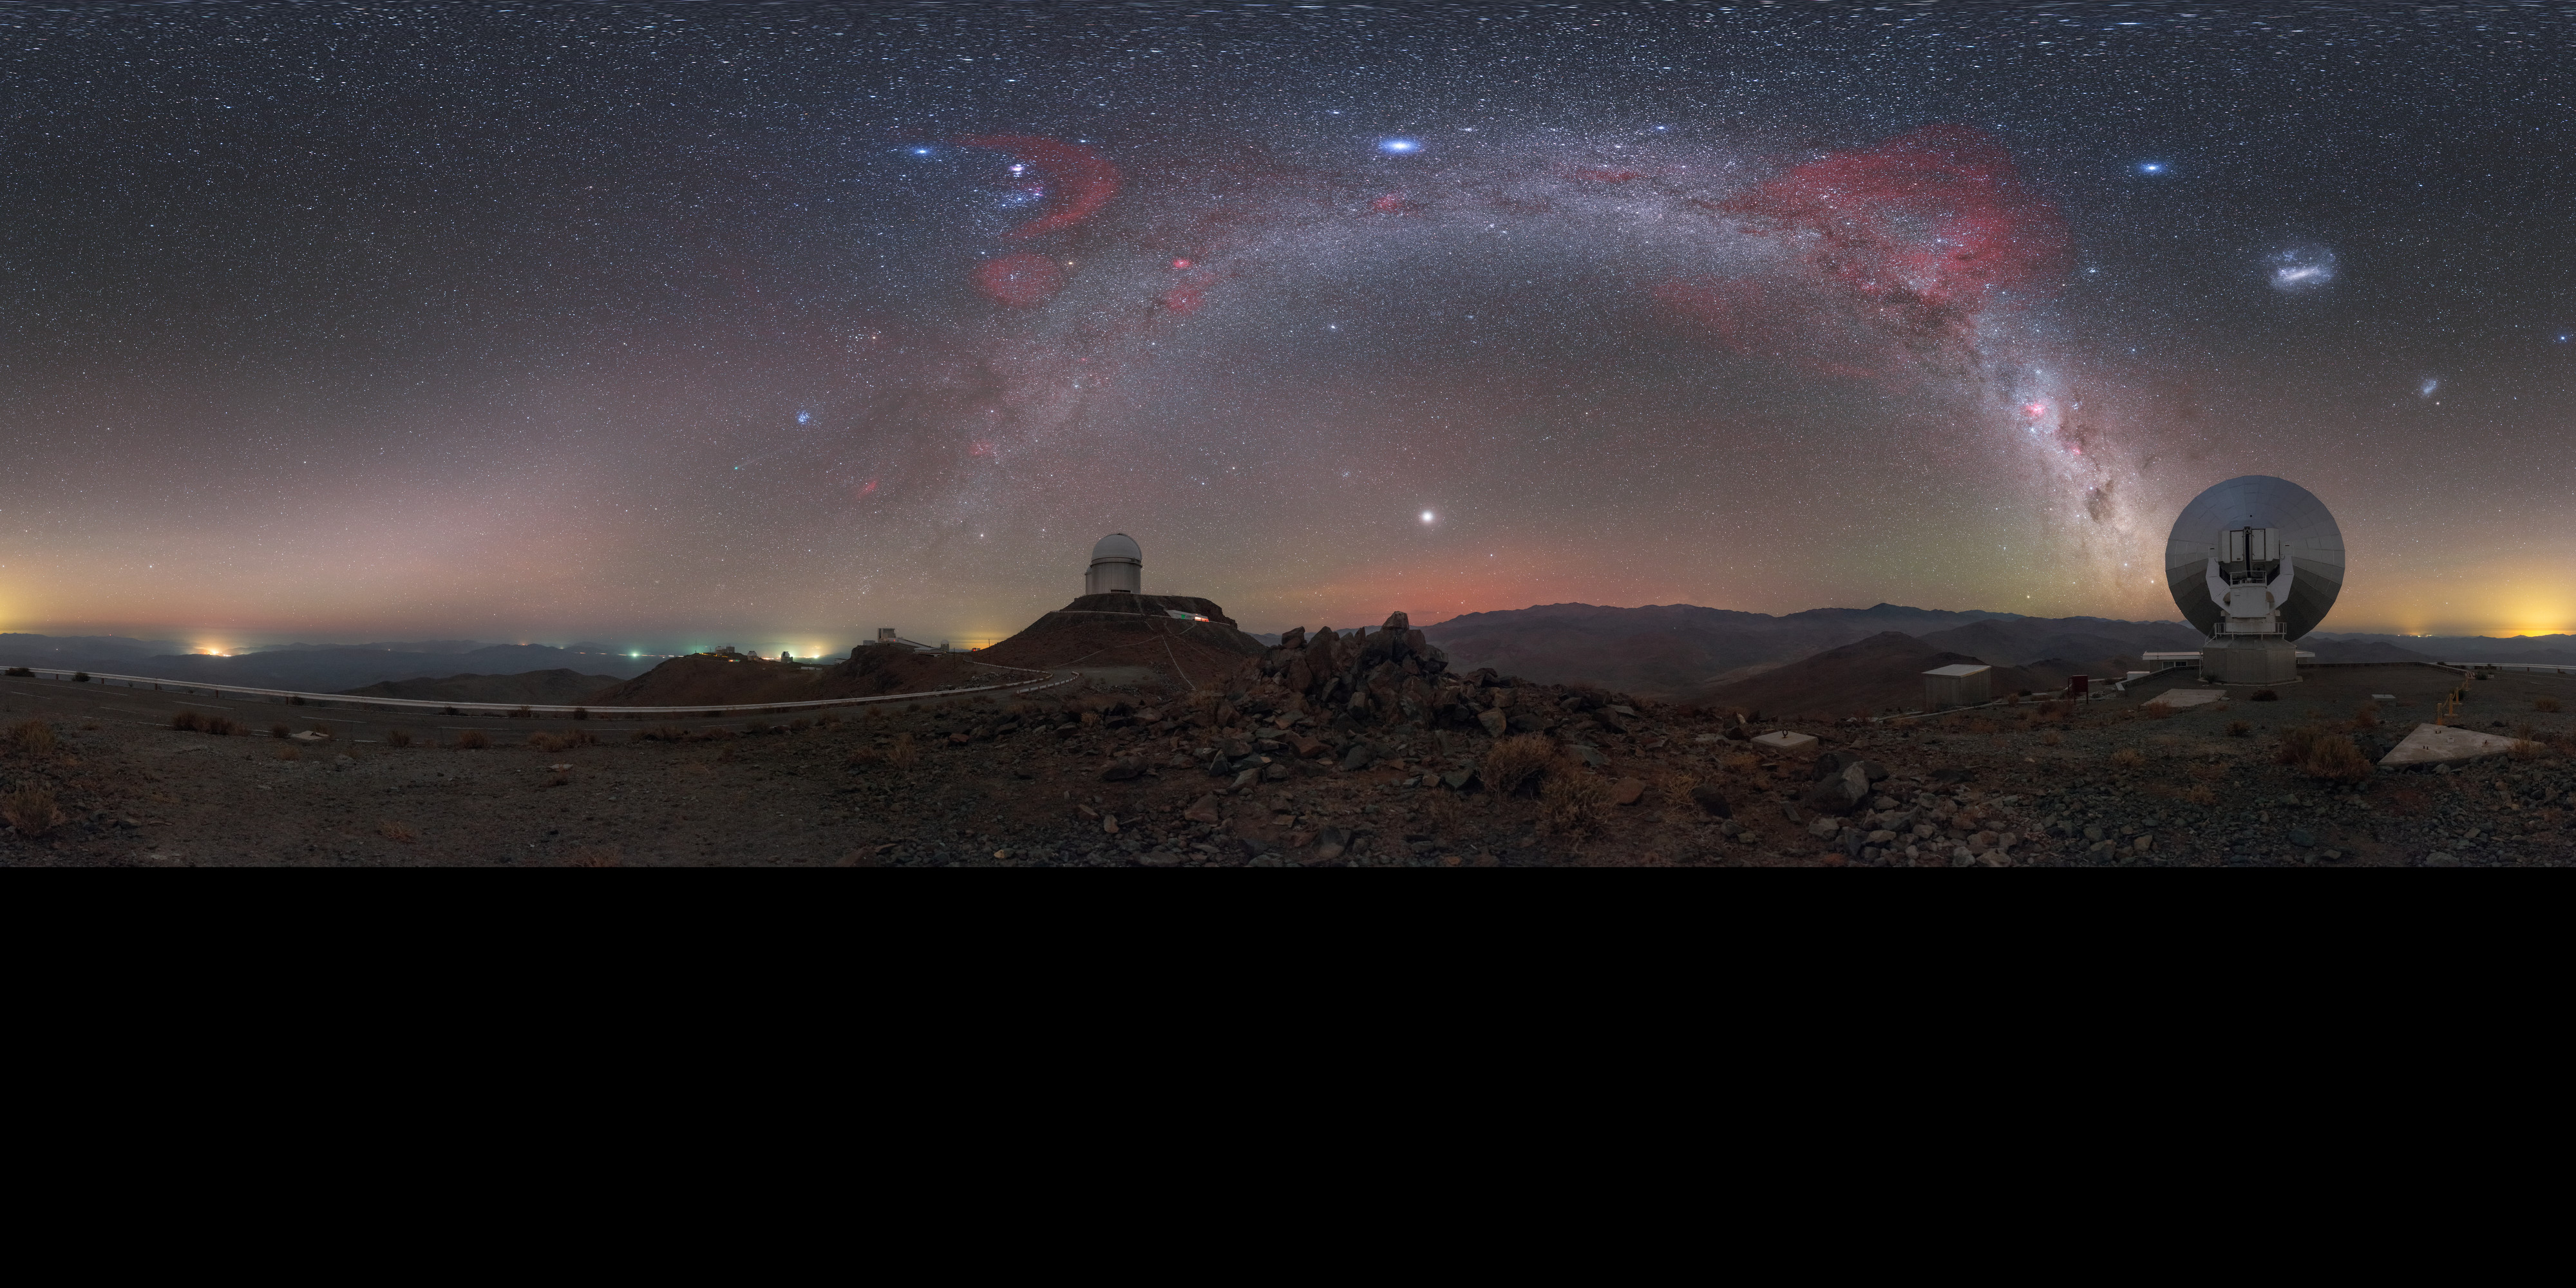

Night sky at La Silla

ESO's La Silla Observatory is the home to ground breaking technology and research. To achieve such optimal observing conditions, the site is very isolated at the outskirts of the Chilean Atacama Desert. This distinctive panorama has been extended from equirectangular with blacks to 360 x 180 degrees. It shows the La Silla site, with the stunning detail of the stars splashed across the sky.

Credit: ESO/P. Horálek